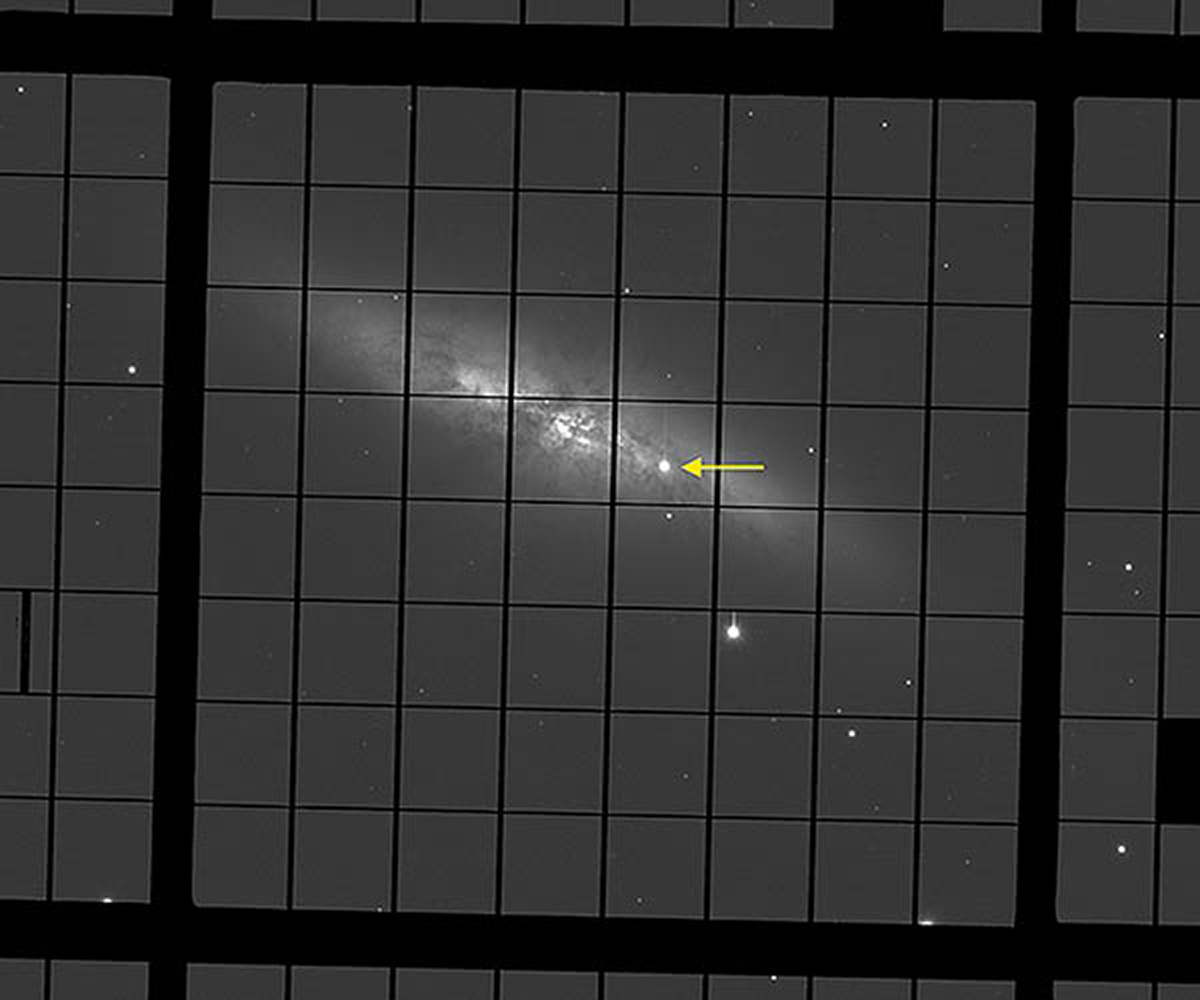

Supernova in M82

The recent supernova explosion (named SN2014J) in the galaxy M82 is particularly exciting because this galaxy is relatively close ("only" about 12 million light years distant). This enables astronomers to independently measure the distance of this type Ia supernova, and thus calibrate the distance to other type Ia supernovae. The image shows SN2014J (arrow) in M82 as it was observed by the WIYN 3.5m telescope on January 28, a few days before reaching maximum brightness. The observation used WIYN’s newest camera, the One Degree Imager. The WIYN aperture and spatial resolution will be essential as the team follows the fading supernova during the months ahead.

Credit: D. Harbeck/WIYN M82 Team/WIYN/NOAO/AURA/NSF